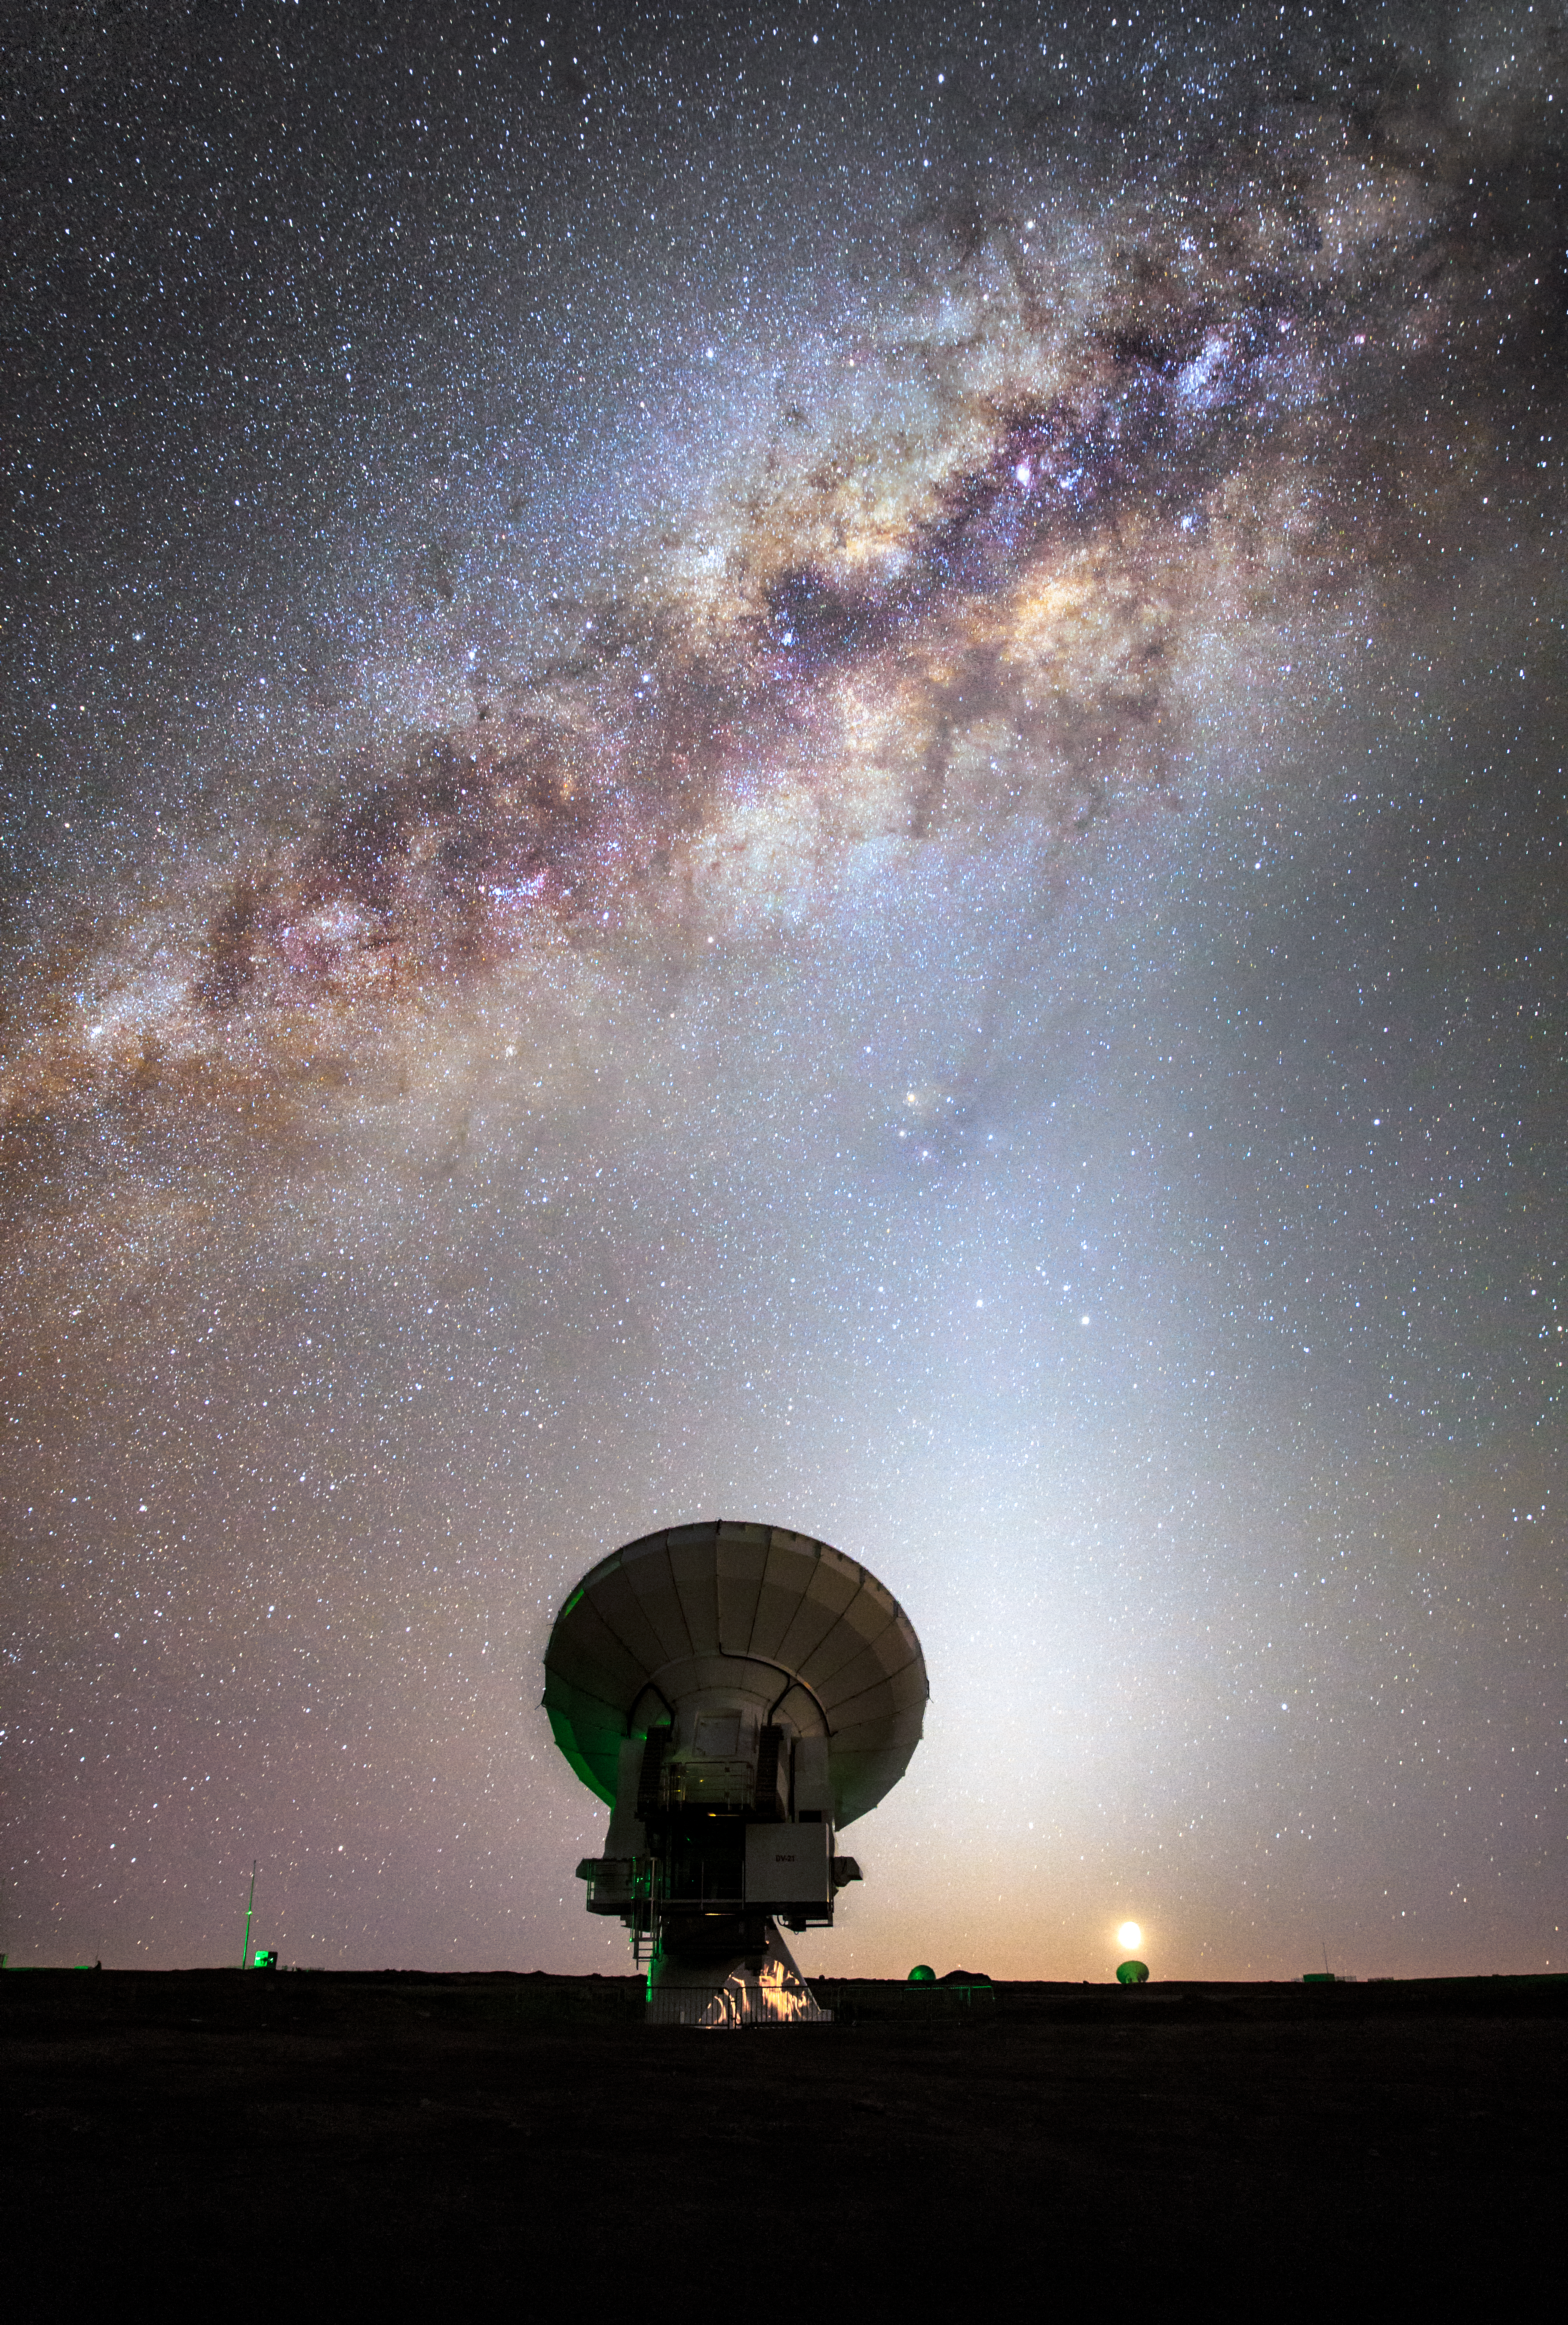

ALMA and the Milky Way

One of the 66 dishes that make up the Atacama Large Millimeter/submillimeter Array (ALMA) is dwarfed in every respect by the majesty of the Milky Way snaking across the skies above the Atacama Desert in northern Chile. ALMA is designed to observe the Universe at wavelengths in between infra-red and radio waves, from which we can learn about the coldest regions of the Universe, where new stars are just forming, and about the earliest galaxies.

Credit: ESO/M. Claro